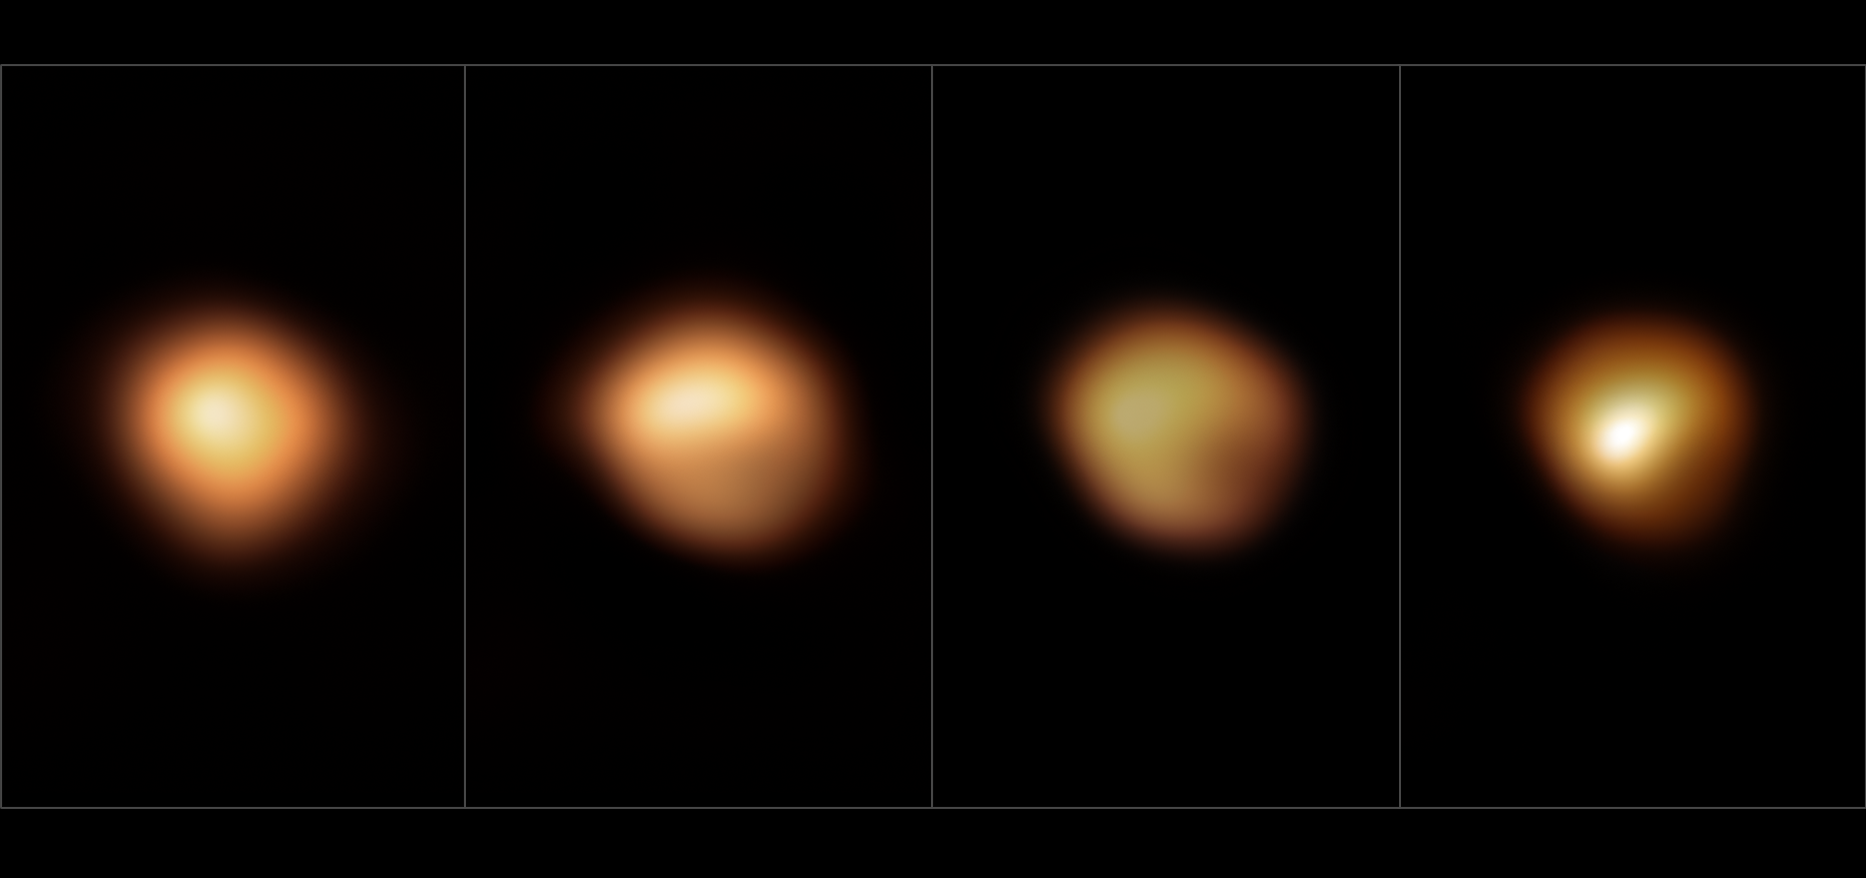

Betelgeuse’s surface before and during its 2019–2020 Great Dimming

These images, taken with the SPHERE instrument on ESO’s Very Large Telescope, show the surface of the red supergiant star Betelgeuse during its unprecedented dimming, which happened in late 2019 and early 2020. The image on the far left, taken in January 2019, shows the star at its normal brightness, while the remaining images, from December 2019, January 2020 and March 2020, were all taken when the star’s brightness had noticeably dropped, especially in its southern region. The brightness returned to normal in April 2020.

Credit: ESO/M. Montargès et al.